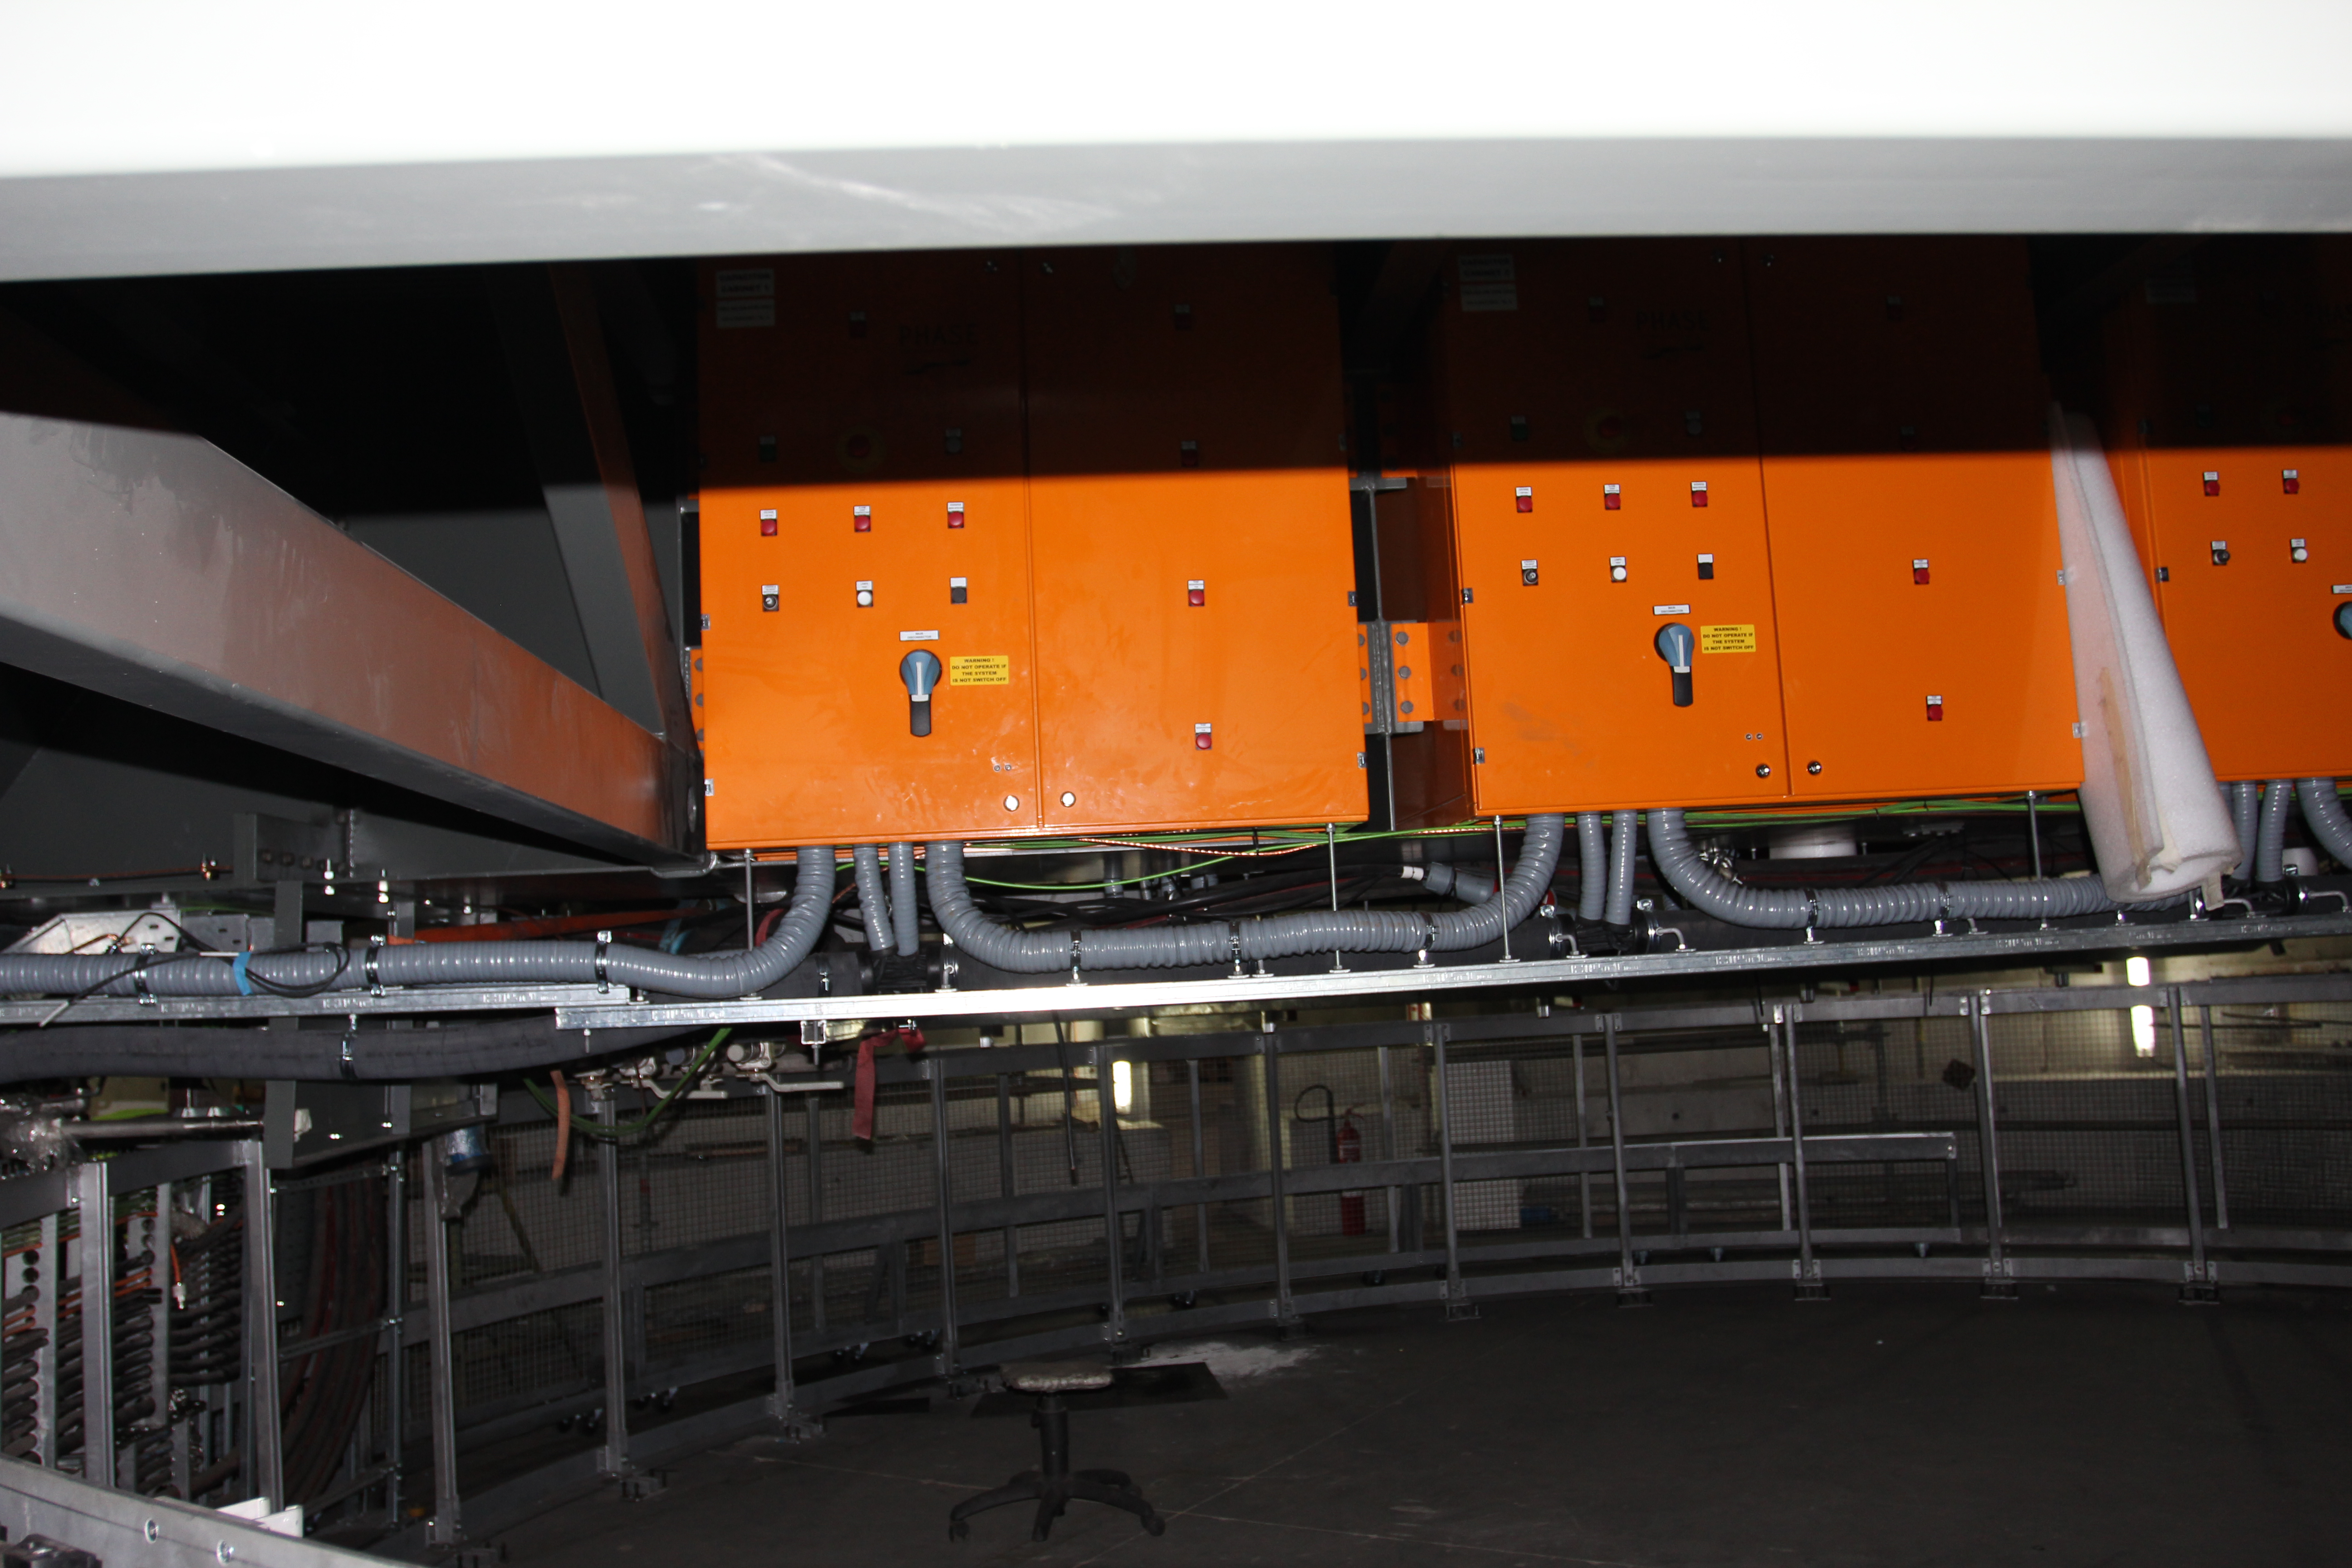

Capacitor Banks

The silent azimuth and elevation linear drives will operate using magnet assemblies that have been installed on the drive arcs, and the DC power to run the motors will be supplied by these large capacitor banks, shown here installed on the Telescope Mount Assembly (TMA).

Credit: Rubin Observatory/NSF/AURA